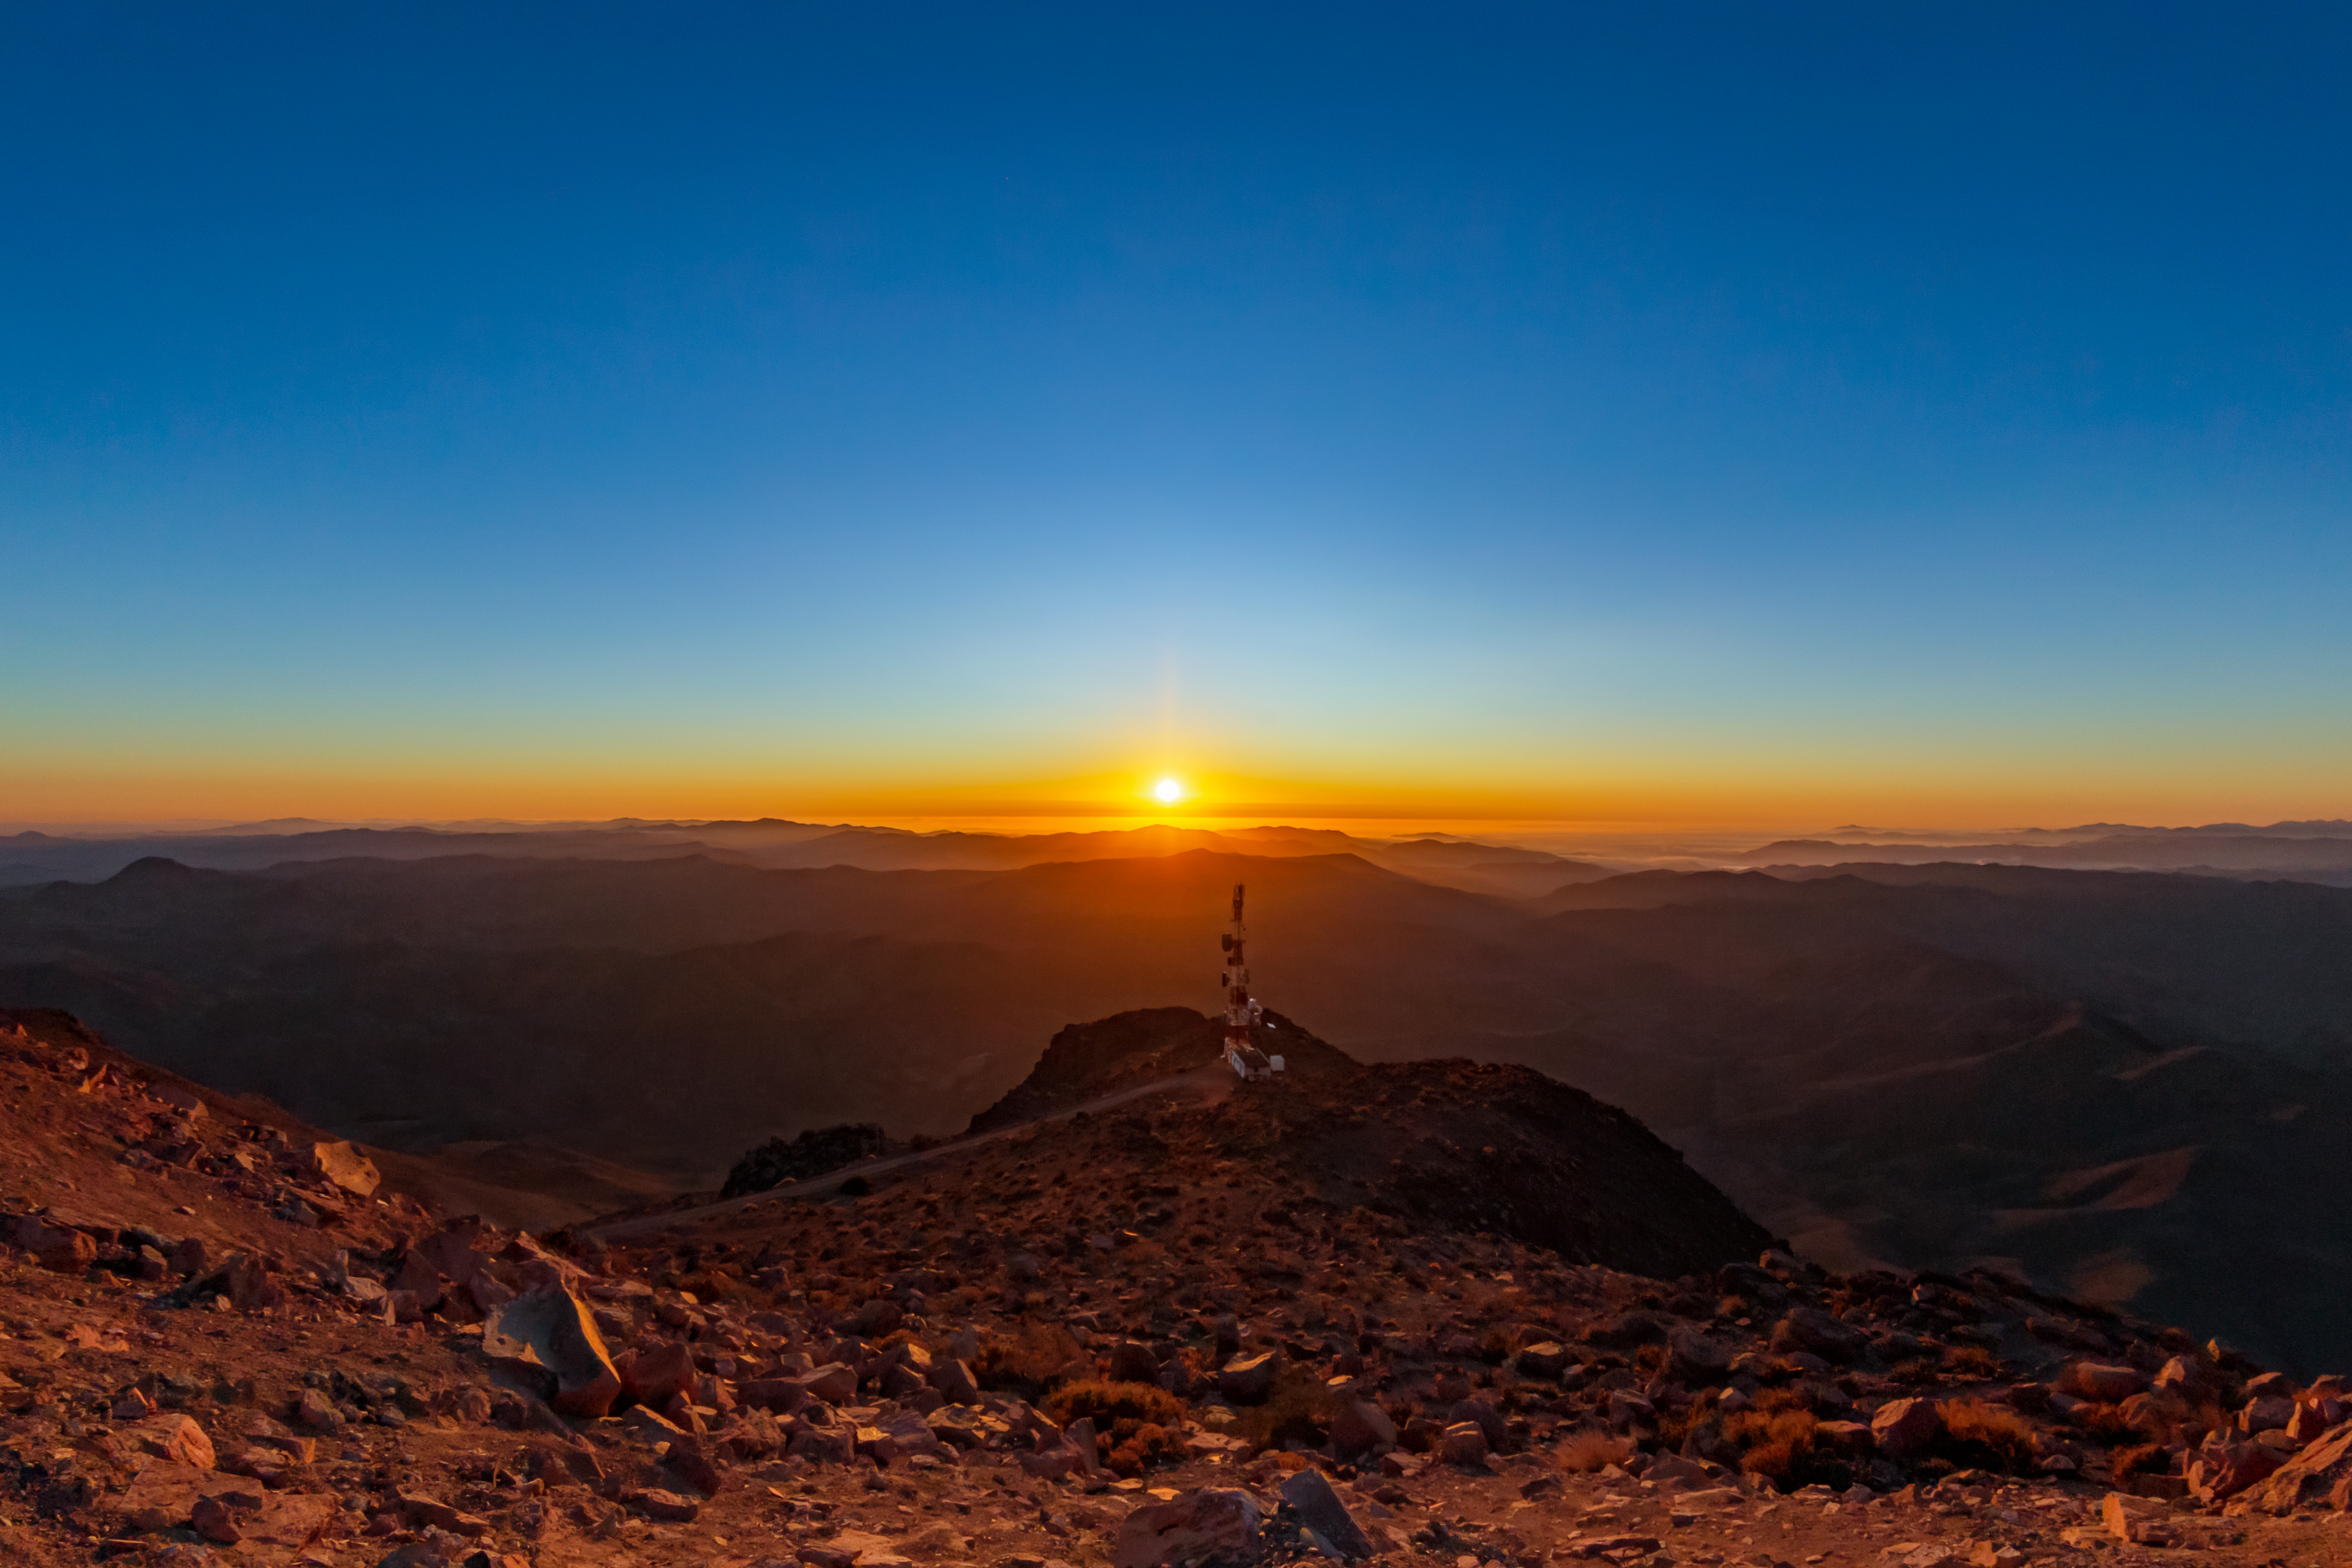

Cerro Tololo Sunset

A stunning sunset taken at Cerro Tololo in Chile.

Credit: CTIO/NOIRLab/NSF/AURA